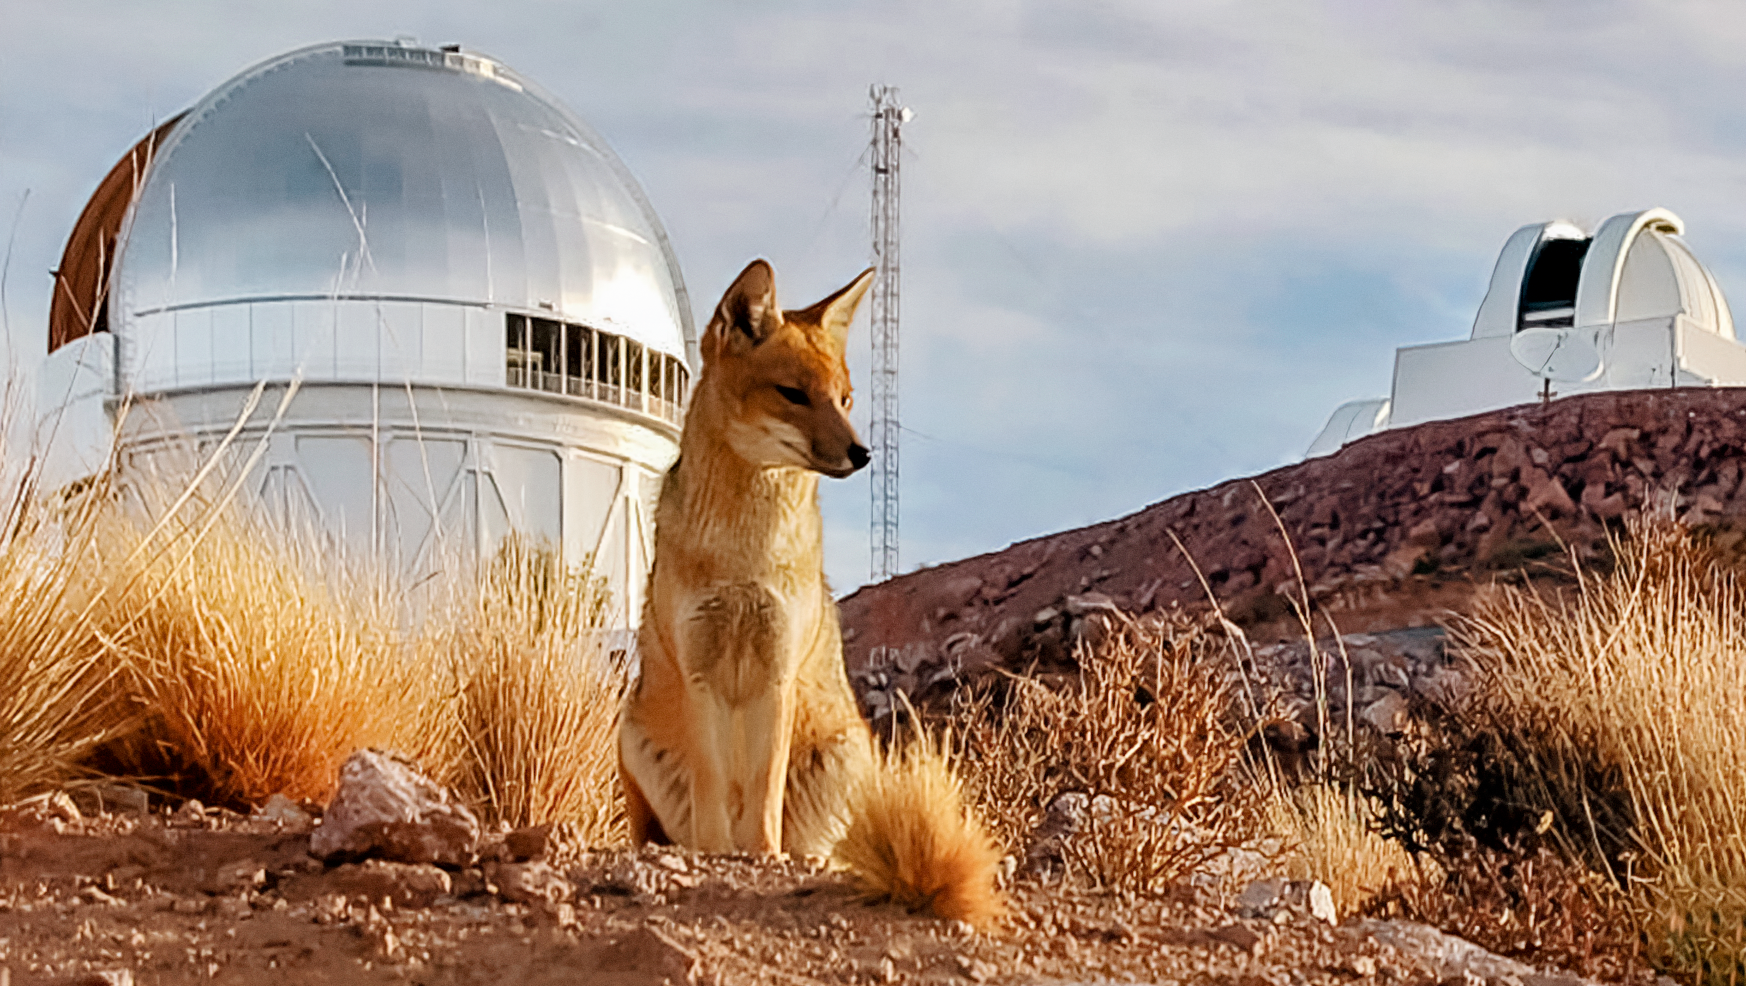

Fox at CTIO

A fox is seen here in front of the Víctor M. Blanco 4-meter Telescope at Cerro Tololo Inter-American Observatory, a Program of NSF NOIRLab.

Credit: NOIRLab/AURA/NSF